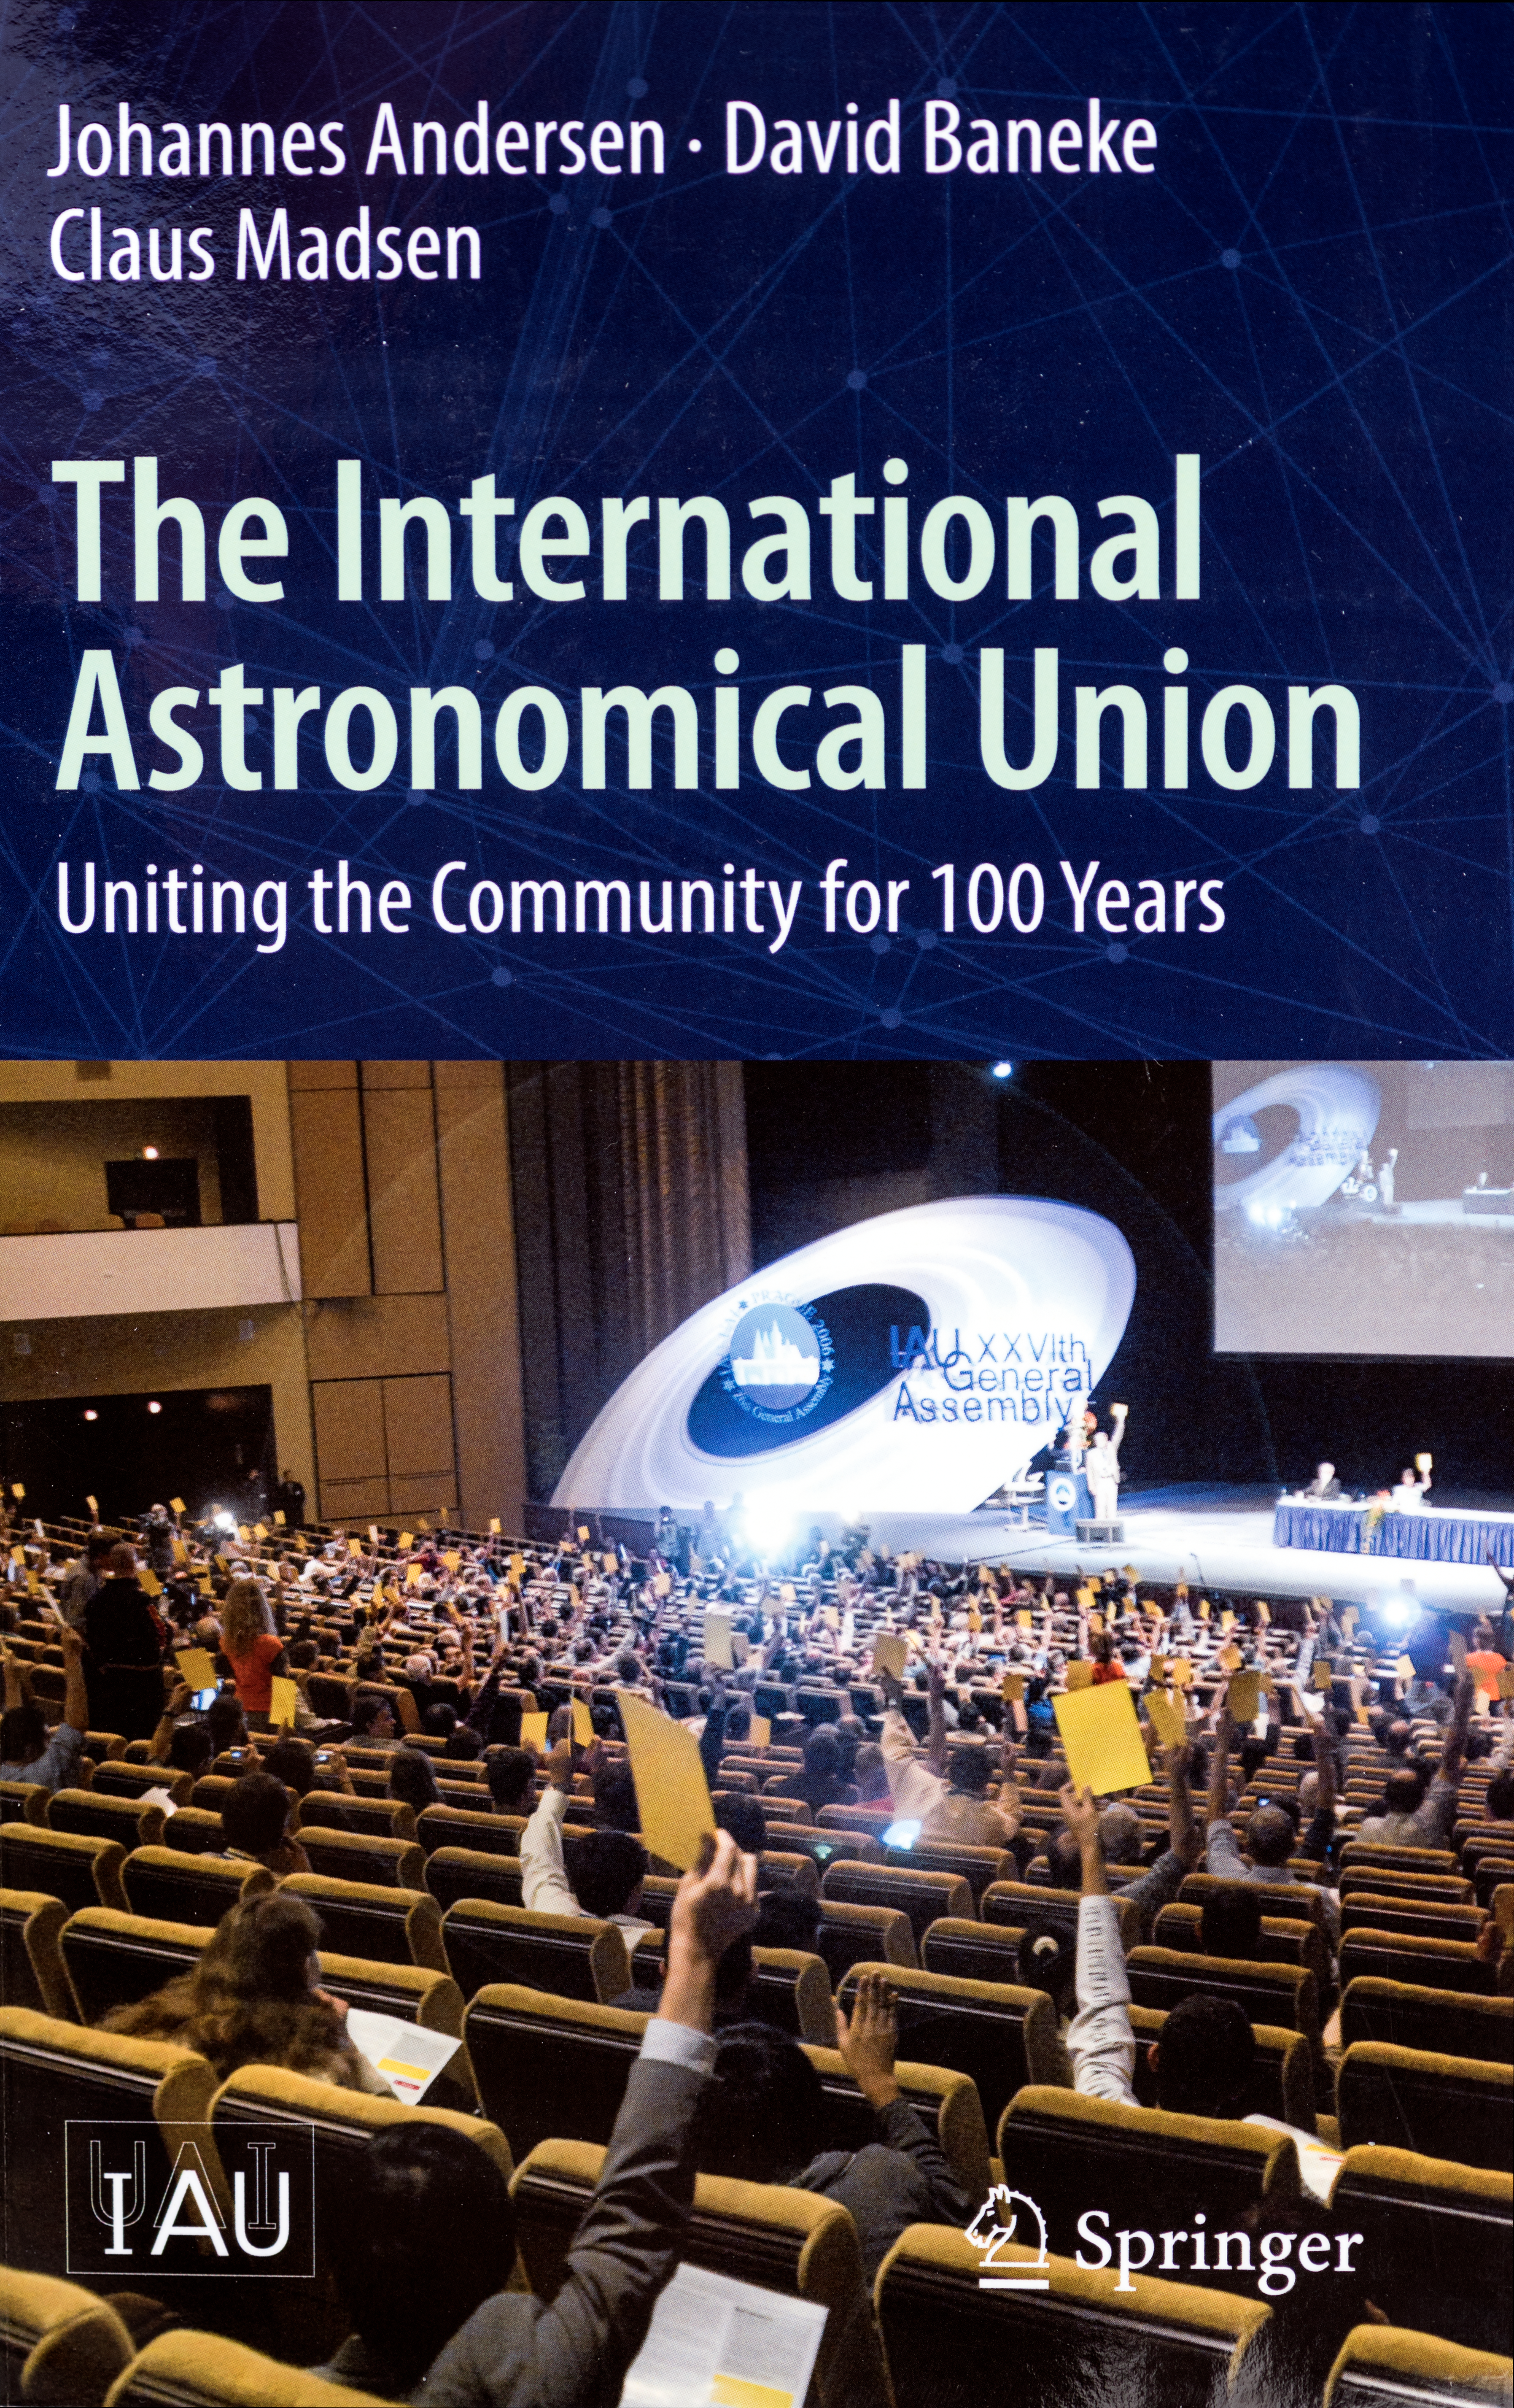

Cover of the new book about the IAU

The cover of the book about the IAU, entitled The International Astronomical Union — Uniting the Community for 100 Years, has just been published by Springer. In this, the centenary year of the IAU’s founding, the book chronicles the first 100 years of the IAU, its accomplishments and its evolving place in society.

Credit: Springer/IAU